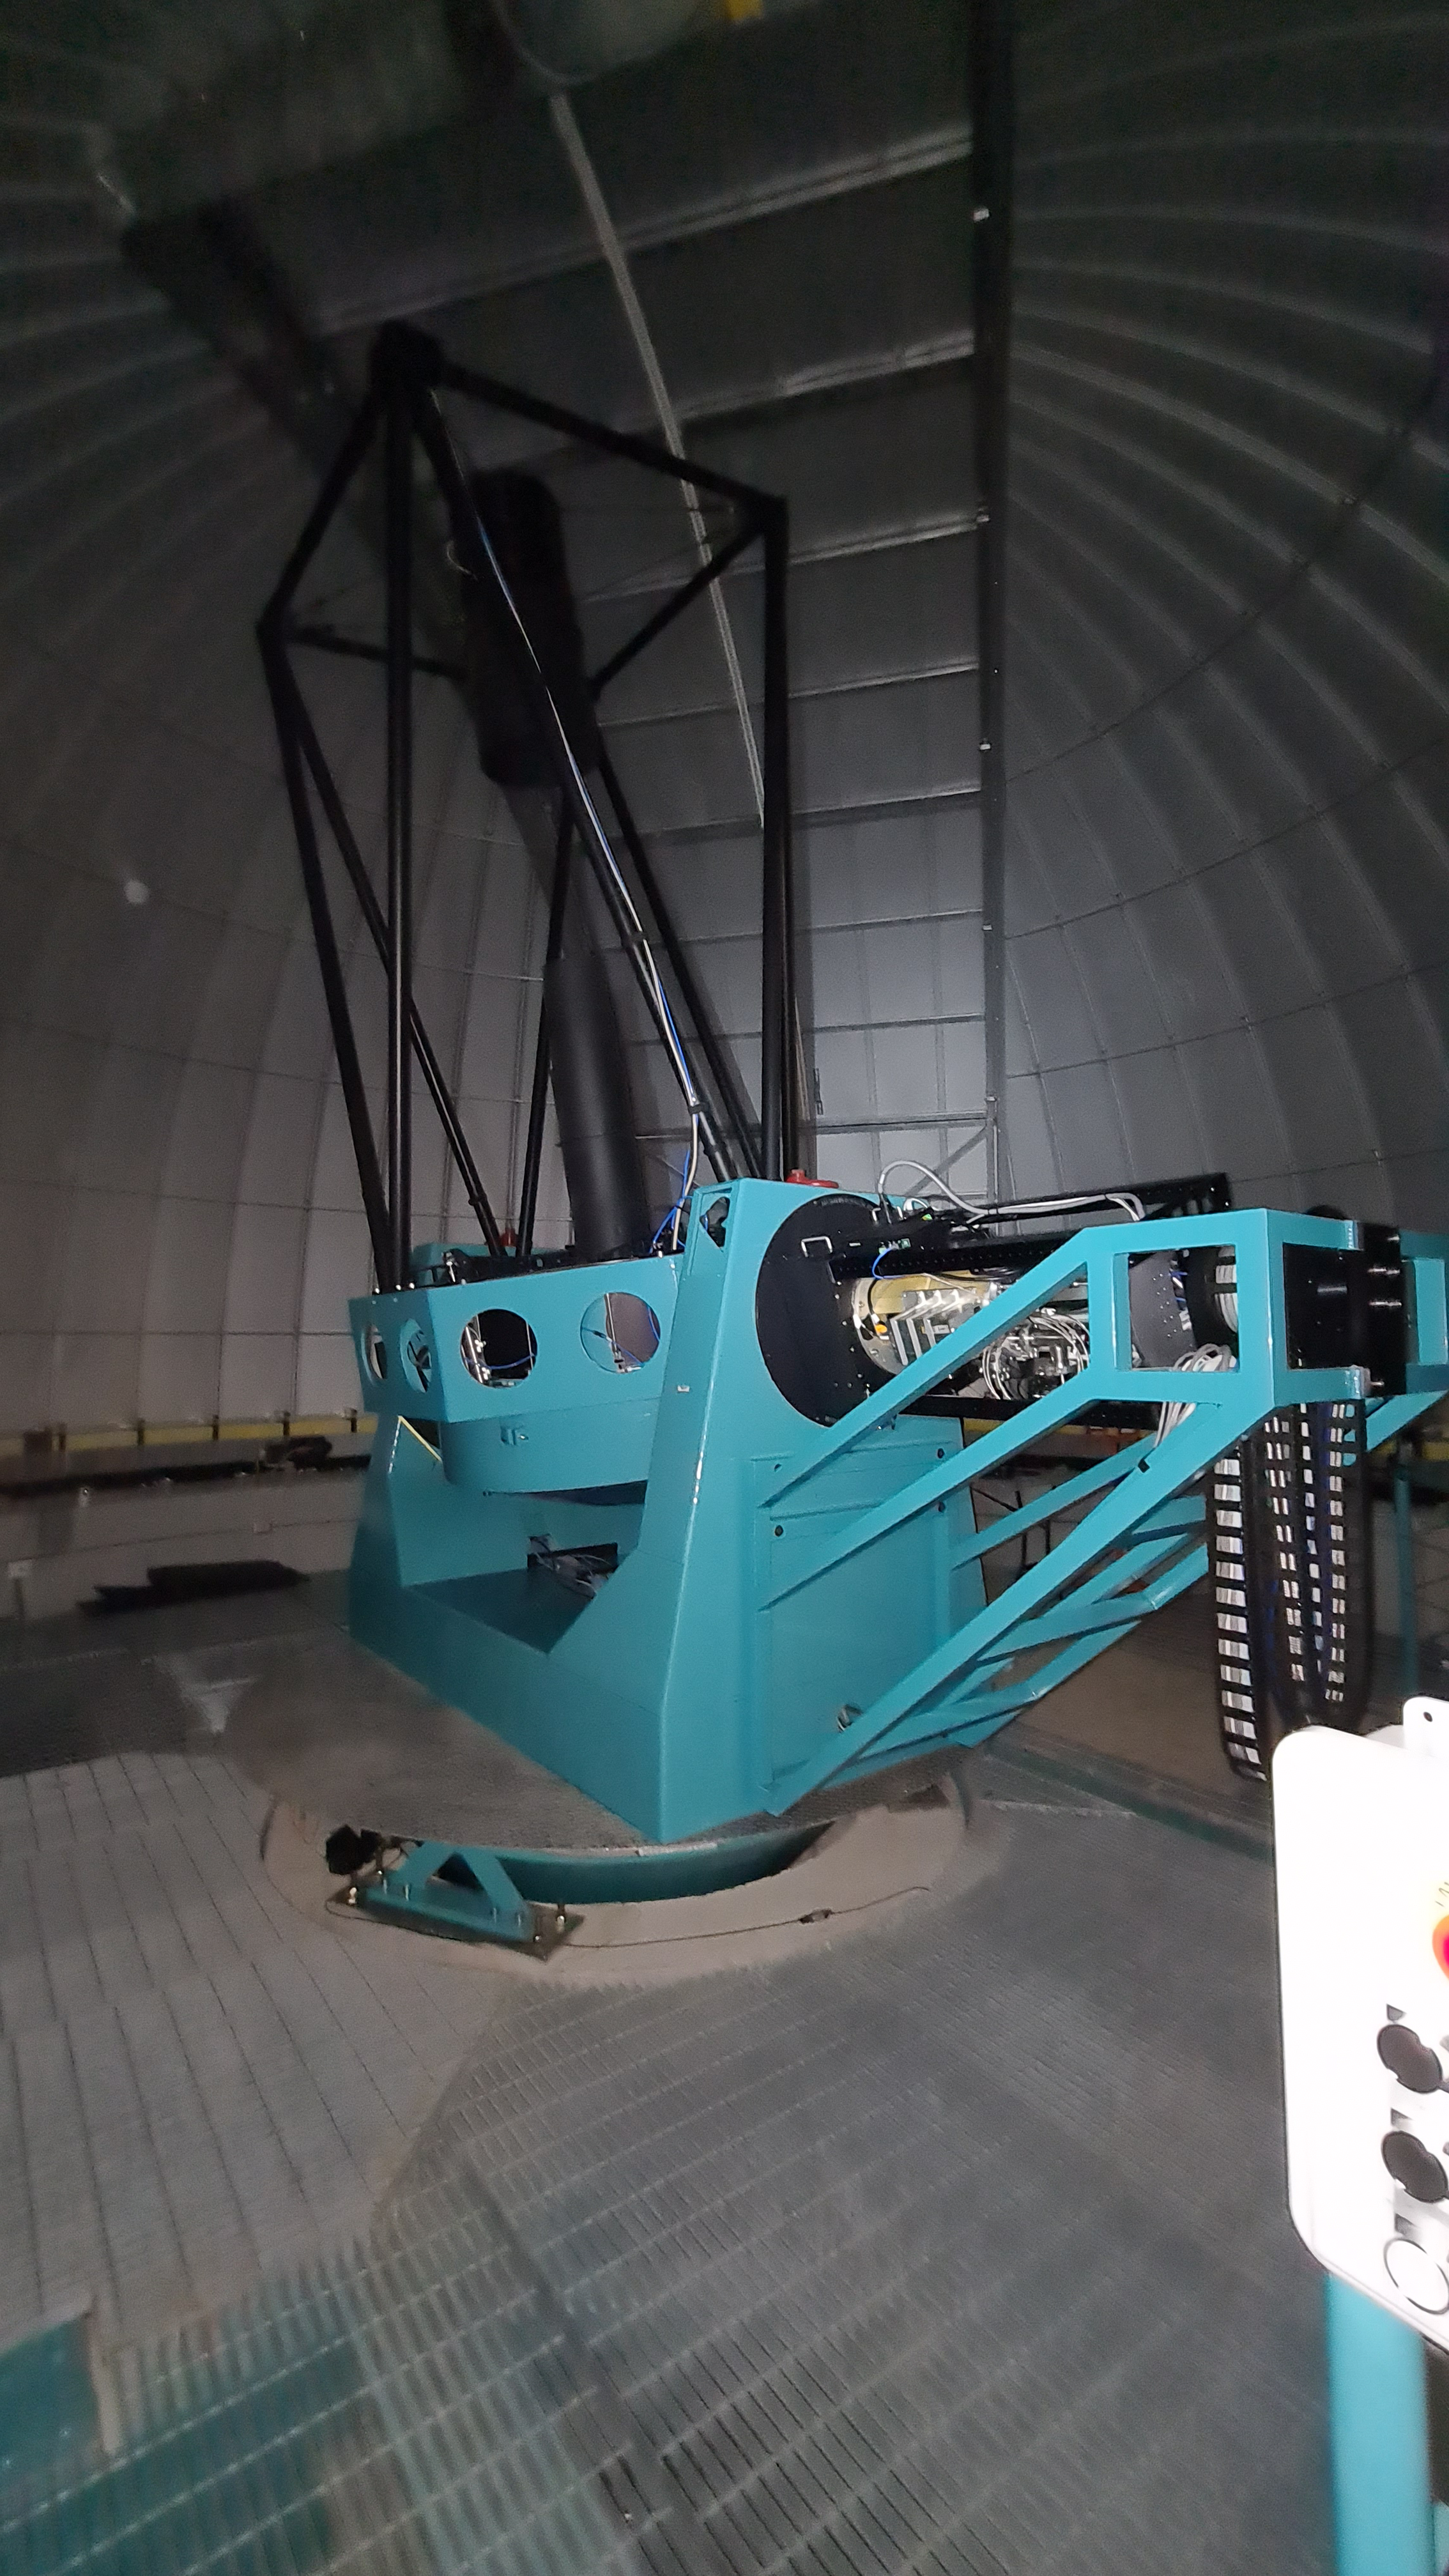

Summit Inspection

The COVID-19 pandemic continues to impact Rubin Observatory construction. The summit shutdown is still in effect and has halted all activity there including work on the Telescope Mount Assembly (TMA), and the Dome. A crew of six people traveled to Cerro Pachón on March 31st to complete mechanical, environmental, and electrical inspections of the facilities and equipment on the summit. Everything remains in good condition since the shutdown 10 days ago. The team also brought back items that staff had requested for telework productivity during the summit closure.

Credit: Rubin Observatory/NSF/AURA